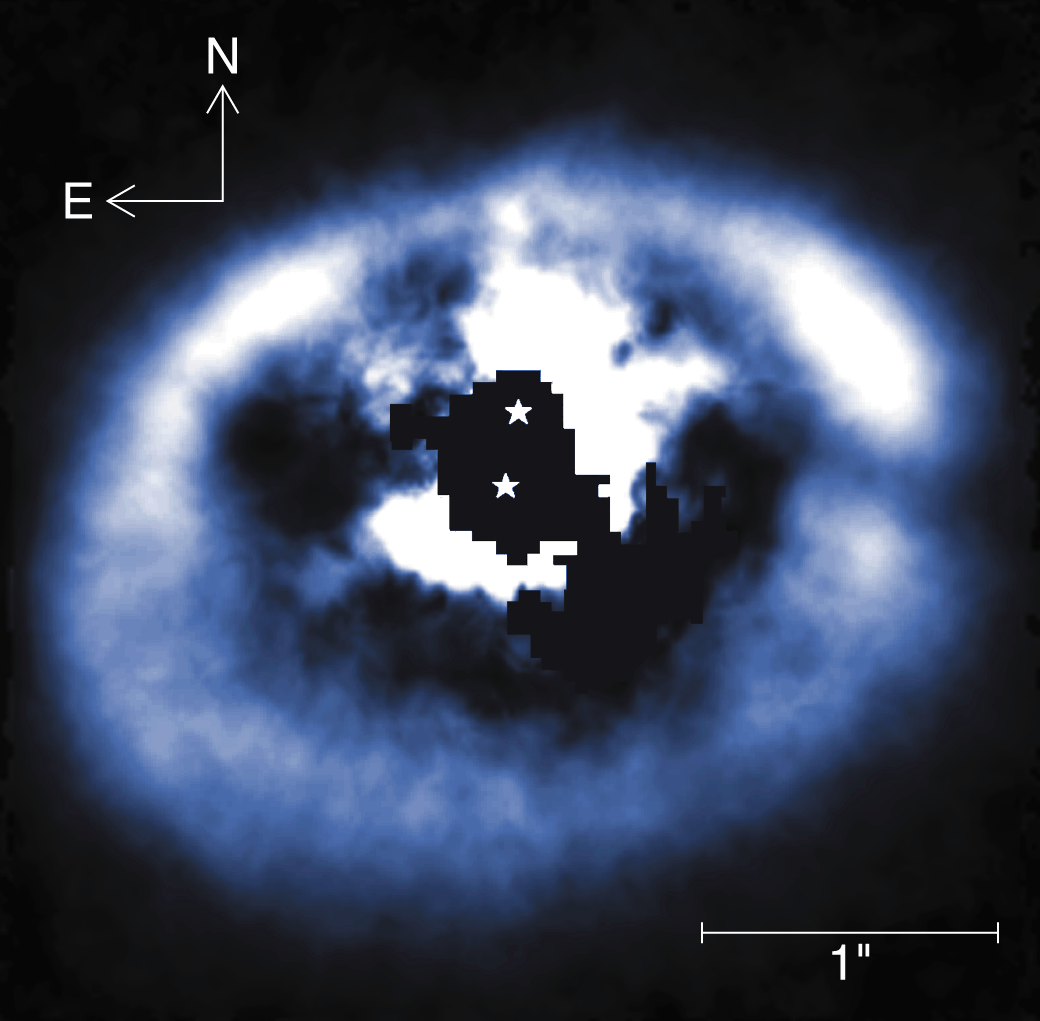

GG Tau Circumstellar Disk

This near-infrared (H-Band) image of the disk around the binary star pair GG Tauri A-B was obtained by the University of Hawaii's adaptive optics system called Hokupa'a, mounted on the Gemini North 8-meter telescope on Mauna Kea in Hawaii on the night of February 24, 2001. Hokupa'a is the Hawaiian word for the North Star and literally means "steady star." GG Tauri is a quadruple system (and possibly a quintuple system, with the fifth component being a possible brown dwarf). Pictured here is the circumbinary disk around the primary and secondary components, which are separated by 0.24 arc seconds. GG Tauri is associated with the Tauris star-forming region, about 450 light-years from Earth. The material around the binary is known to be in Keplerian rotation around the two stars. The combined mass of the stars is approximately 1.2 solar masses, and the mass of the circumbinary ring has been measured to be about 0.3 solar masses, based on millimeter wavelength studies. This ring is optically thick in the H-Band, so what is seen is largely a reflection off the surface of the ring material. The inner 0.25 arc second surrounding the stars has been electronically masked because the bright stars saturated the detector in this region. A "gap" is shown at a position angle of 270 degrees referenced to GG Tau A, the southern binary component. This gap was noted as speculative in observations previously taken by HST/NICMOS, as it overlapped the telescope diffraction spikes. The inner boundary of the ring is not as smooth as the outer ring contours. These structures are consistent with hydrodynamic simulations that show transient flows of material onto the central stars

Credit: Daniel Potter/University of Hawaii Adaptive Optics Group/International Gemini Observatory/AURA/NSF